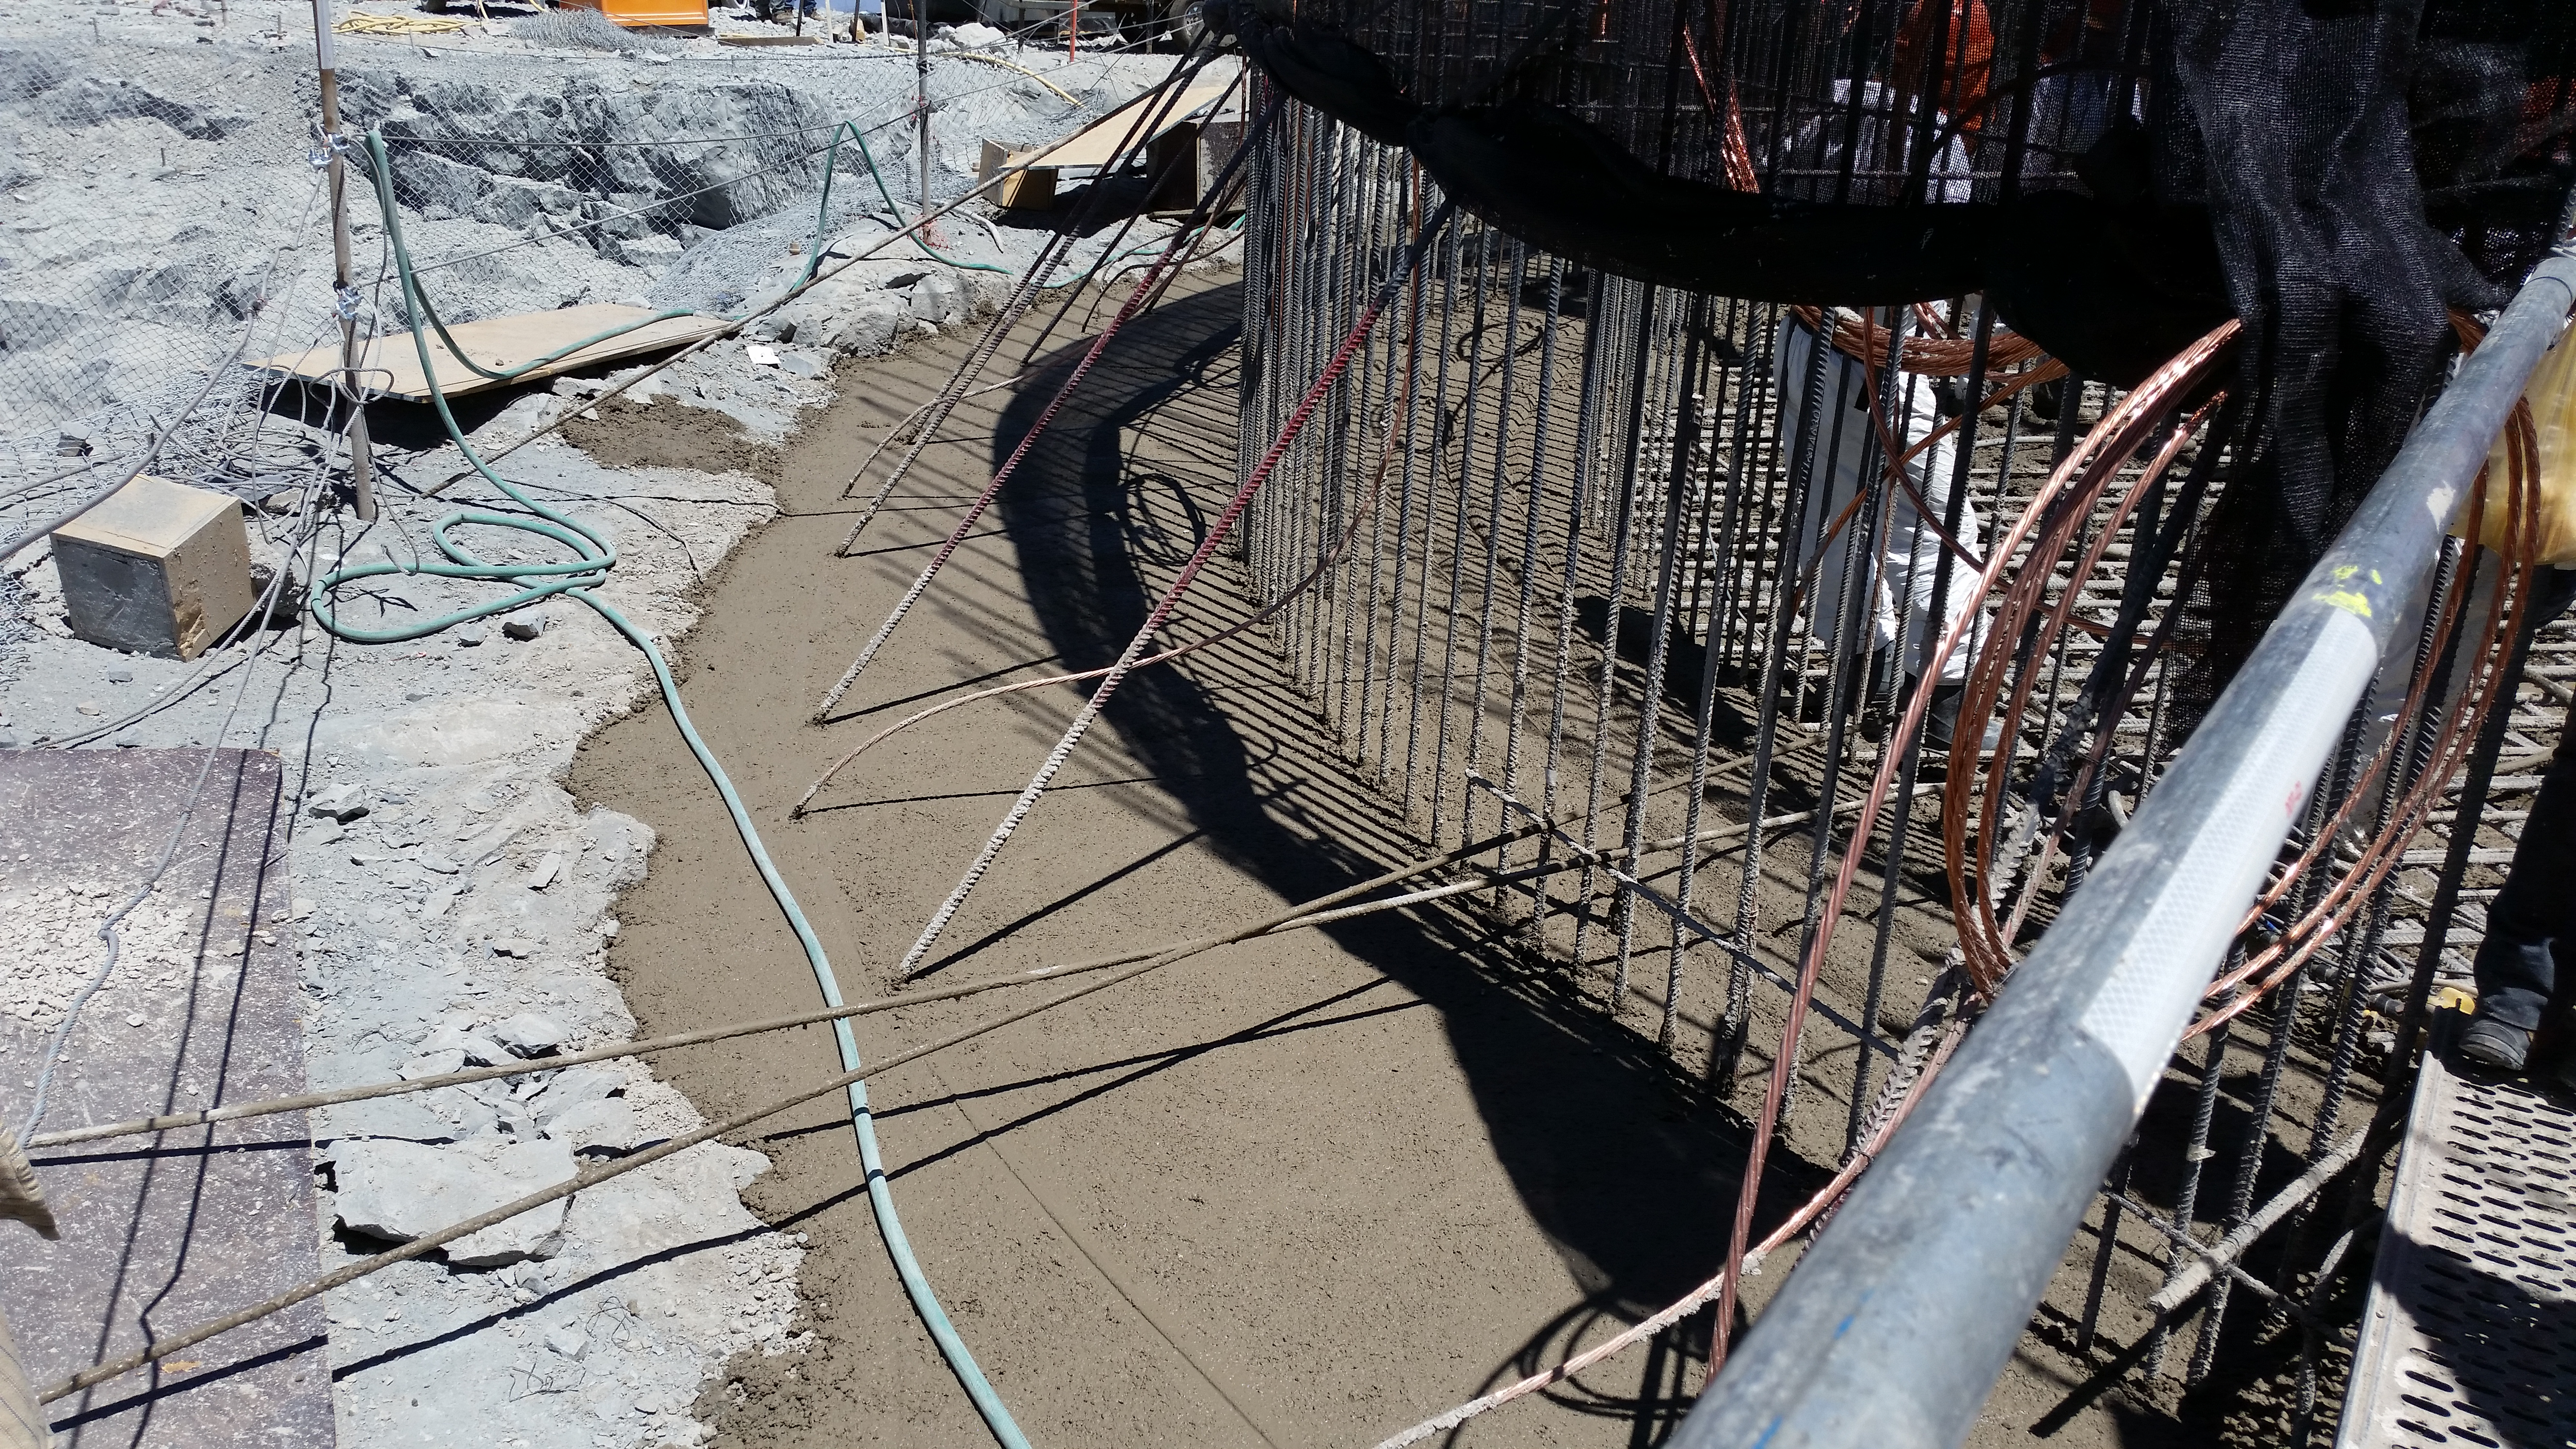

Foundation 4

Concrete in the pier foundation / monolith pier foundation concluded.

Credit: Rubin Observatory/NSF/AURA